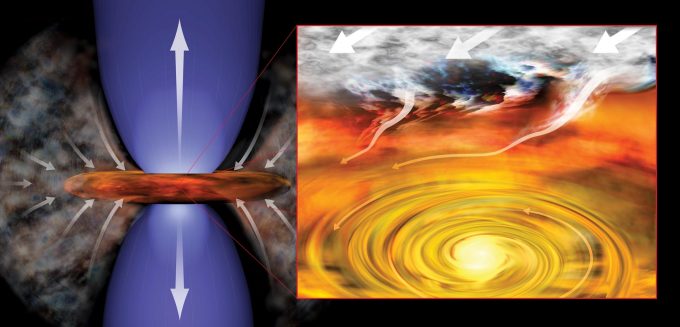

Infant stars

Infant stars, like those recently identified near the supermassive black hole at the center of our galaxy, are surrounded by a swirling disk of dust and gas. In this artist’s conception of infant solar system, the young star pulls material from its surroundings into rotating disk (right) and generates outflowing jets of material (left).

Credit: Bill Saxton (NRAO/AUI/NSF)